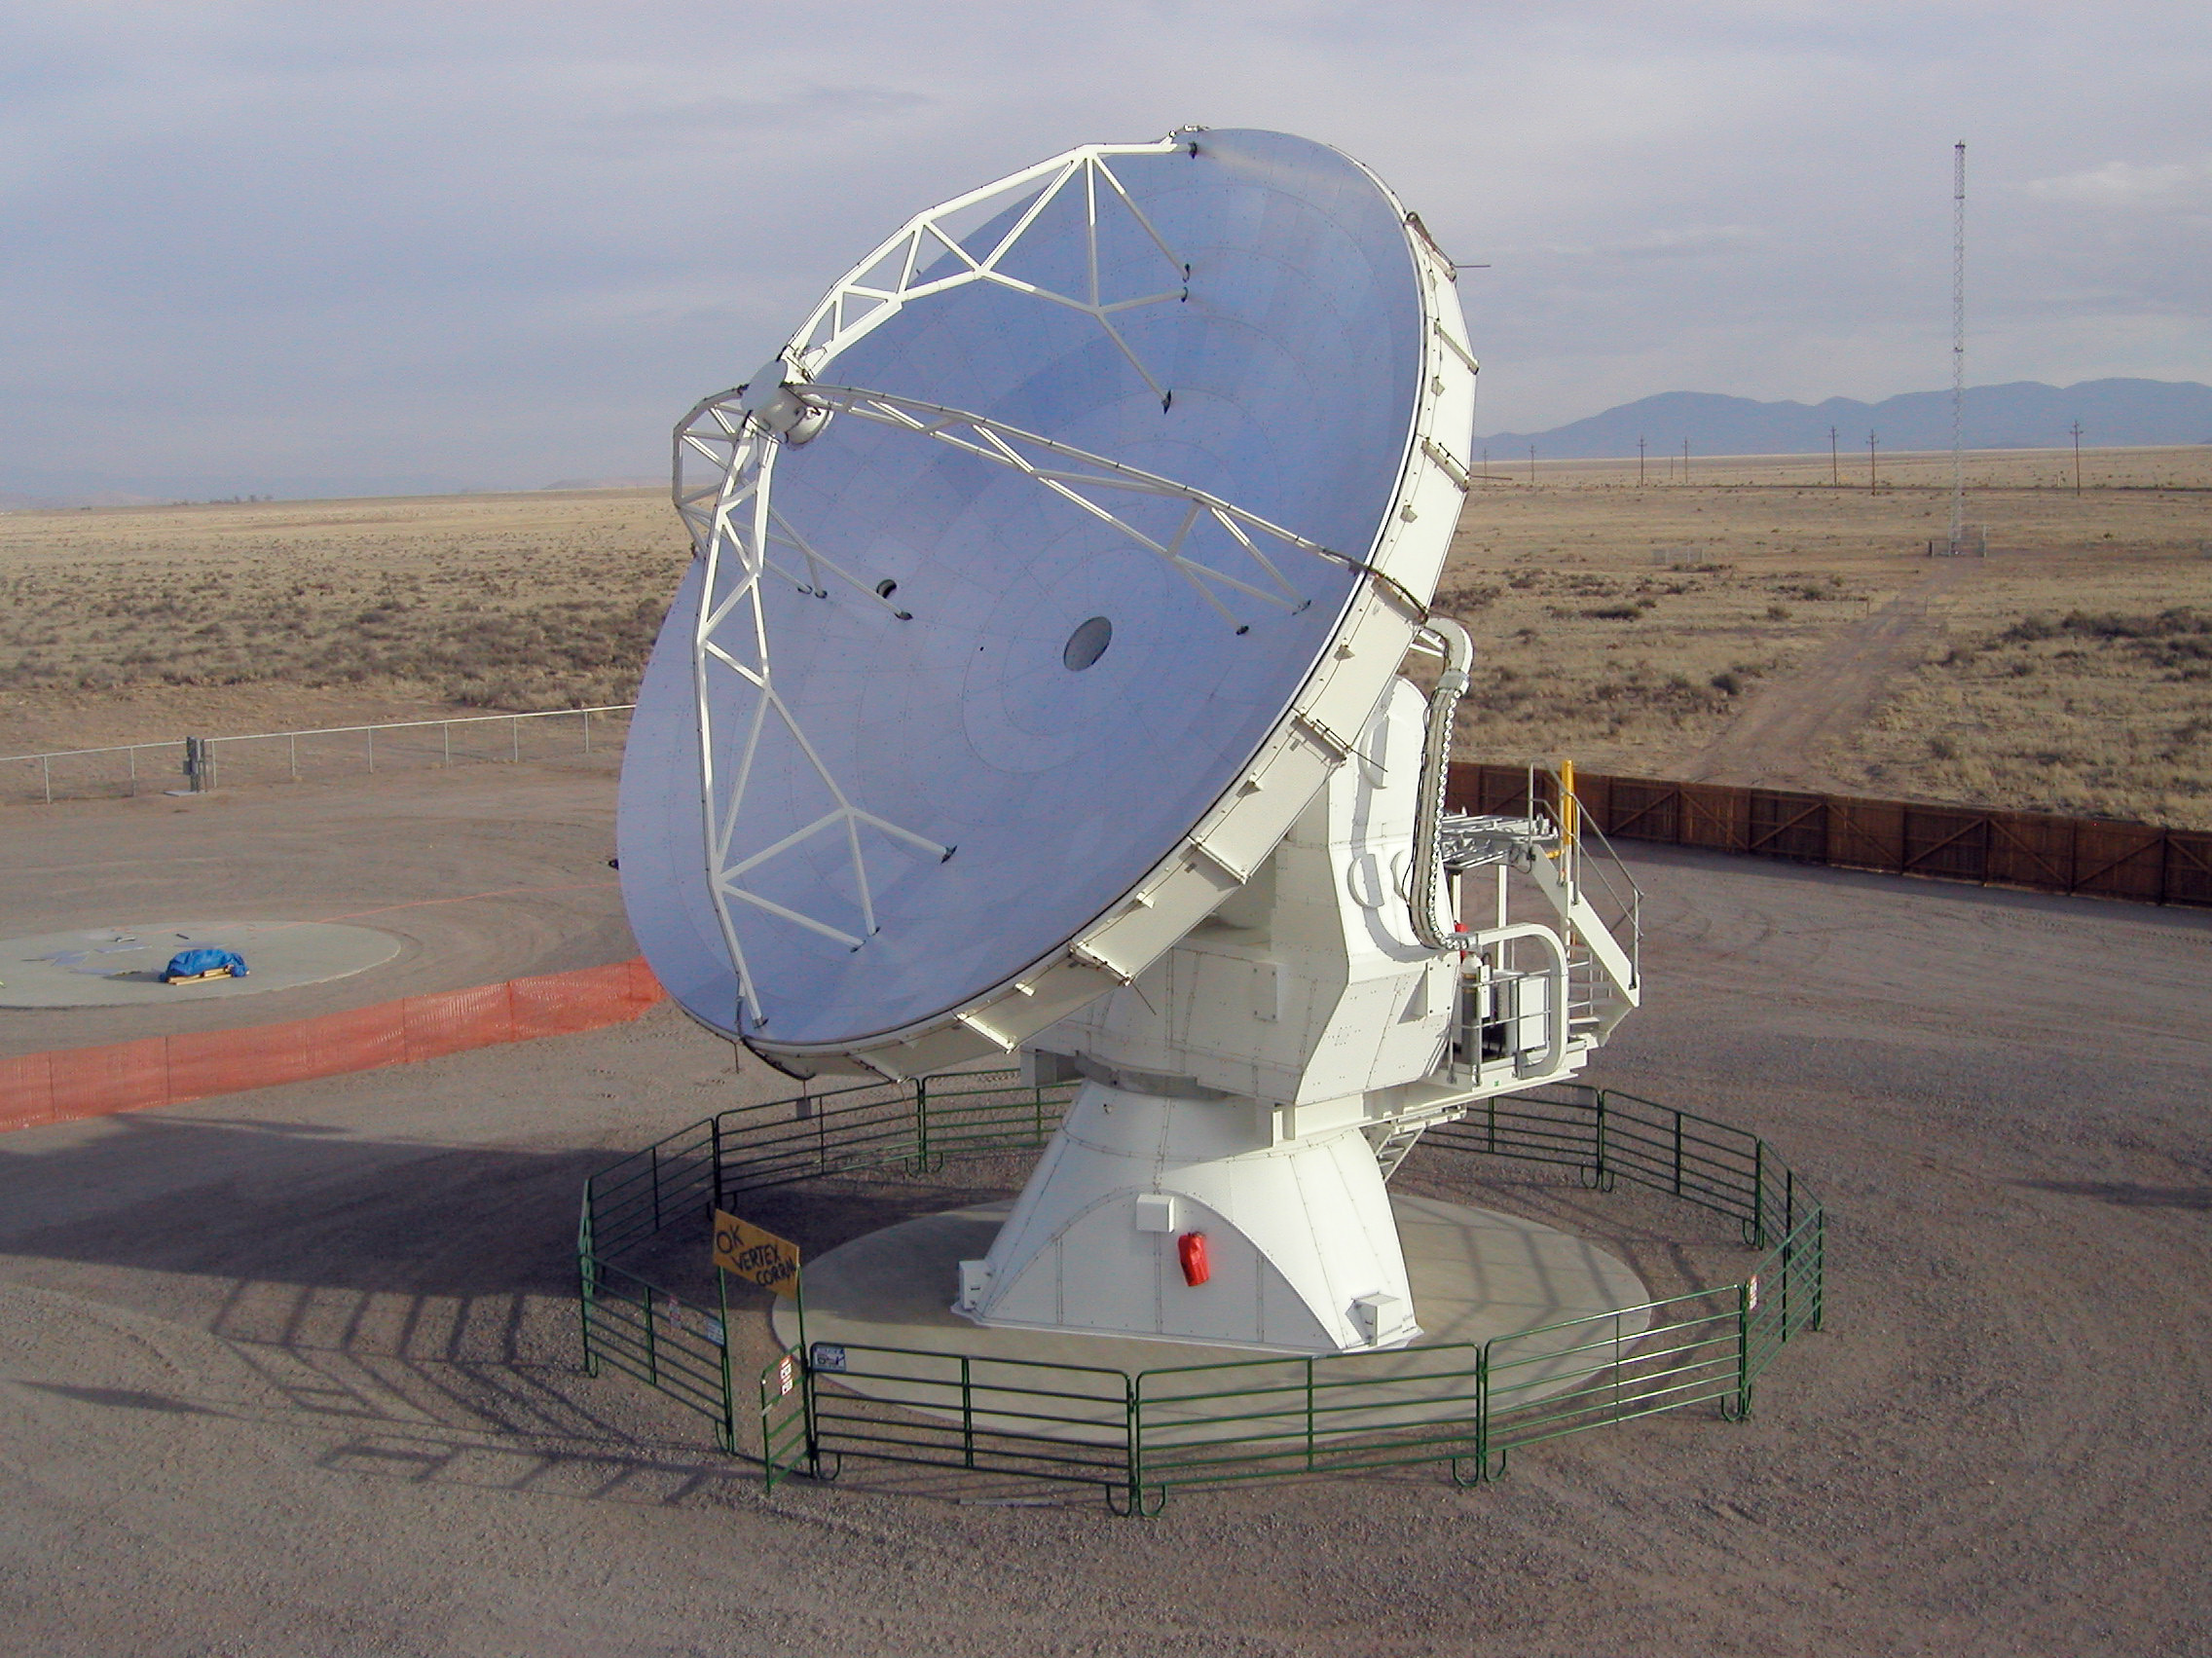

ALMA prototype antenna VertexRSI on the ATF Test Site at VLA (New Mexico, USA)

The ALMA VertexRSI prototype antennae on the Antenna Test Facility (ATF) site at the NRAO Very Large Array (VLA) site near Socorro (New Mexico, USA). Image taken in July 2004.

Credit: ALMA (ESO/NAOJ/NRAO)/H. Zodet (ESO)